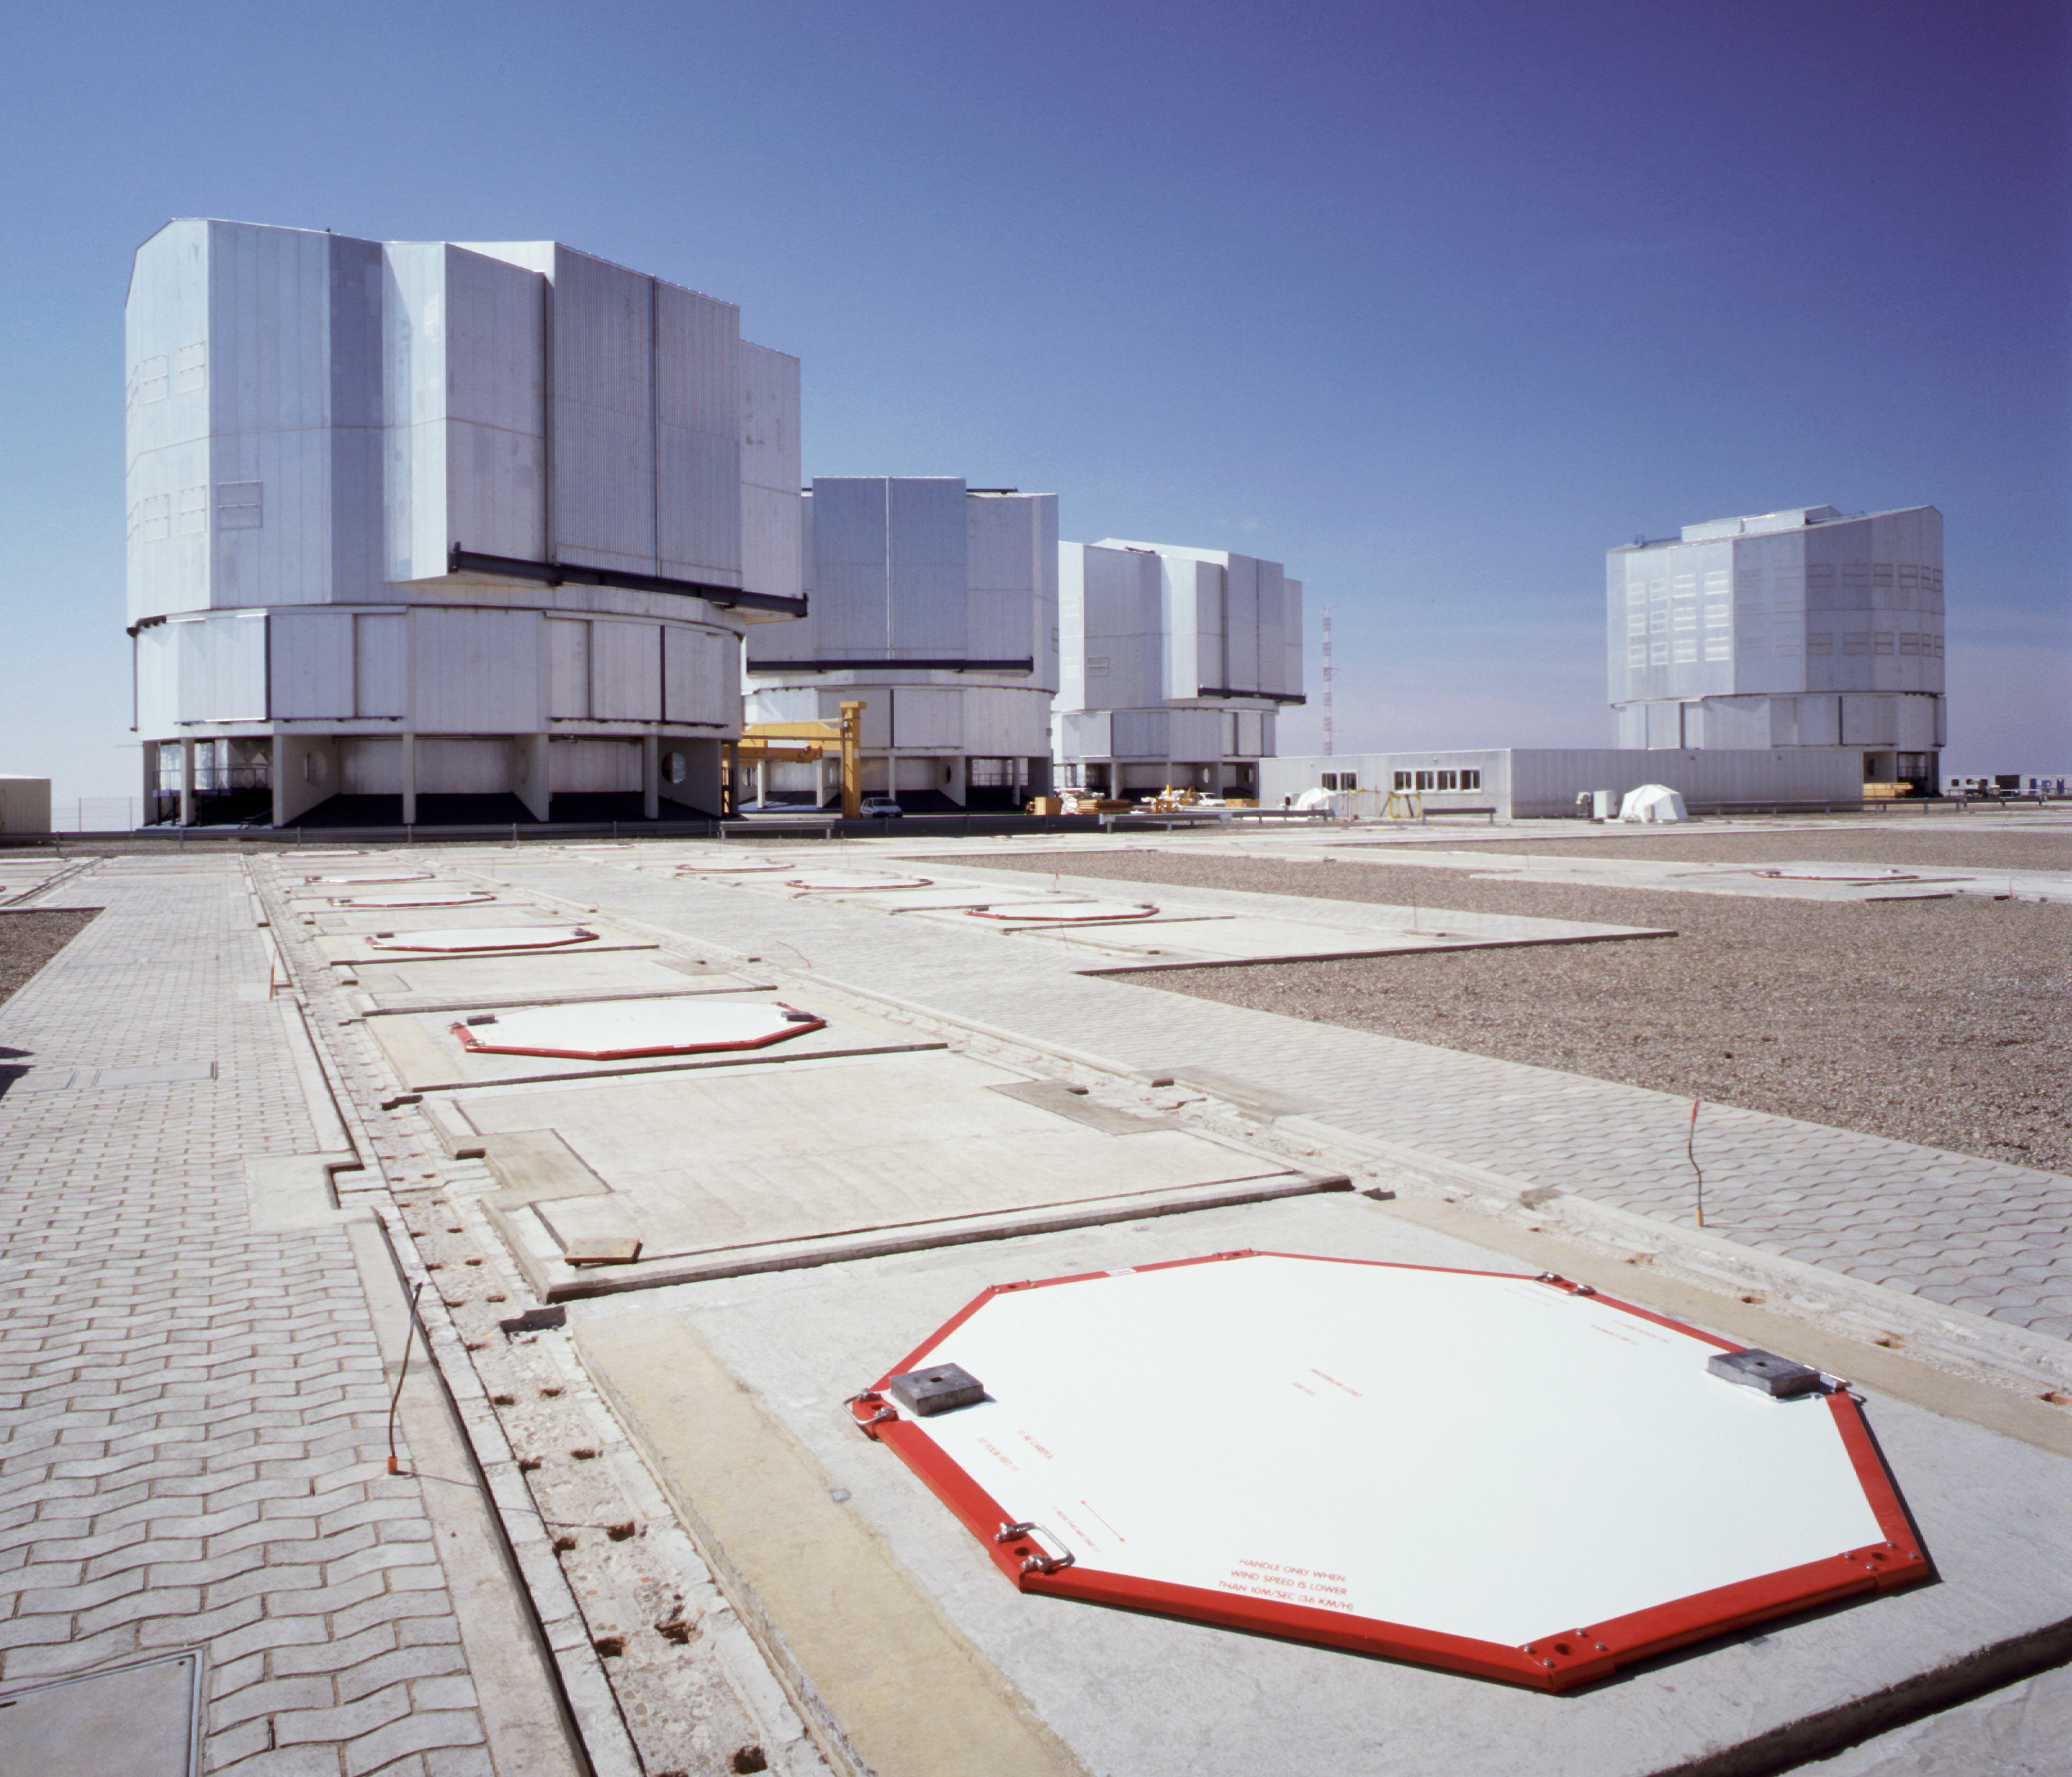

Stations for the VLTI Auxiliary Telescopes

Some of the "stations" for the VLTI Auxiliary Telescopes, with the covers above the ducts that lead to the Interferometric Tunnel.

Credit: ESO